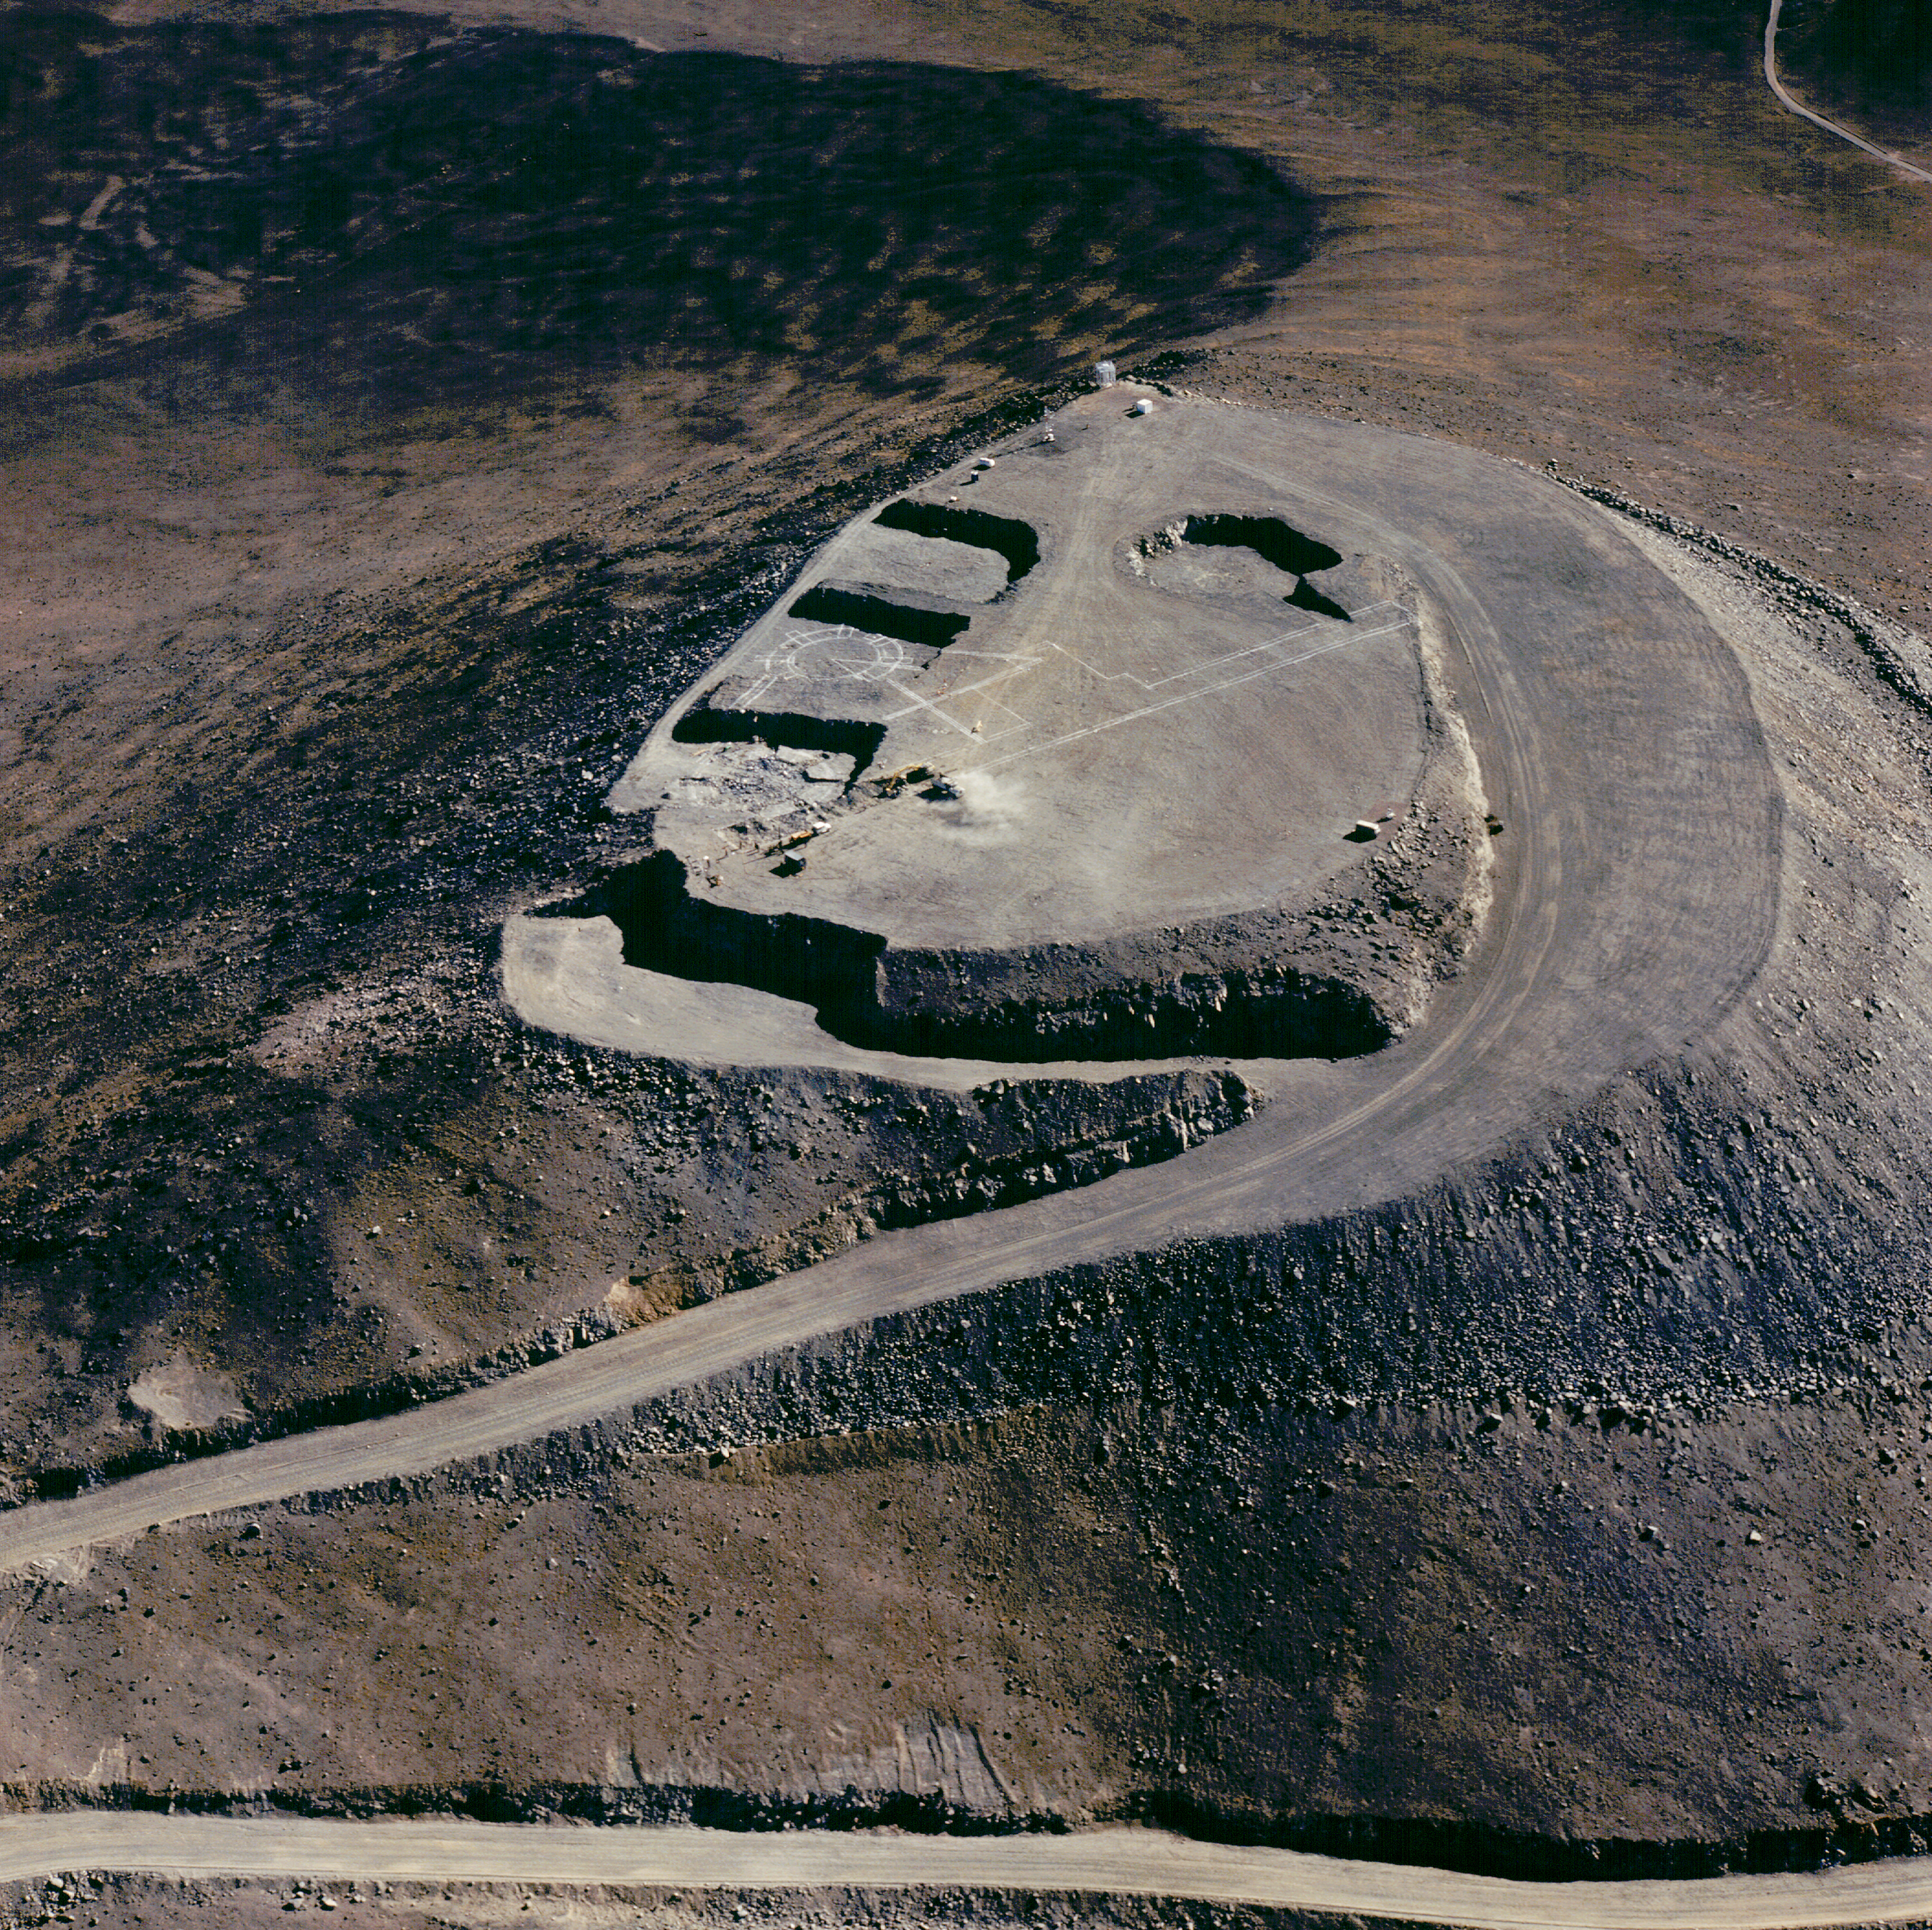

Paranal summit ready for the VLT - 1994

This aerial view of Cerro Paranal, the site of ESO's Very Large Telescope, was obtained in 1994. It shows the construction of the concrete base for the four telescope enclosures. To the left and a little lower than the rest of the platform is the excavation for the control building.

The platform altitude is about 2640 metres above sea level and it measures about 150 metres across. The width of the access road is no less than 12 metres, i.e. nearly equal to that of a three-lane highway; this is necessary to ensure the safe transport of all telescope parts, especially the four 8.2-metre fragile mirrors, to the top.

The summit of Paranal has been blasted away so to create the flat platform that supports the 4 Unit Telescopes, as well as the network of tunnels that transport the light from the telescopes to the interferometric laboratory. On this 1994 aerial view, the summit is ready: the platform is flattened, and the volume of the foundations is excavated. Note the white marks indicating the location of the interferometric tunnels.

Credit: ESO/H.Zodet